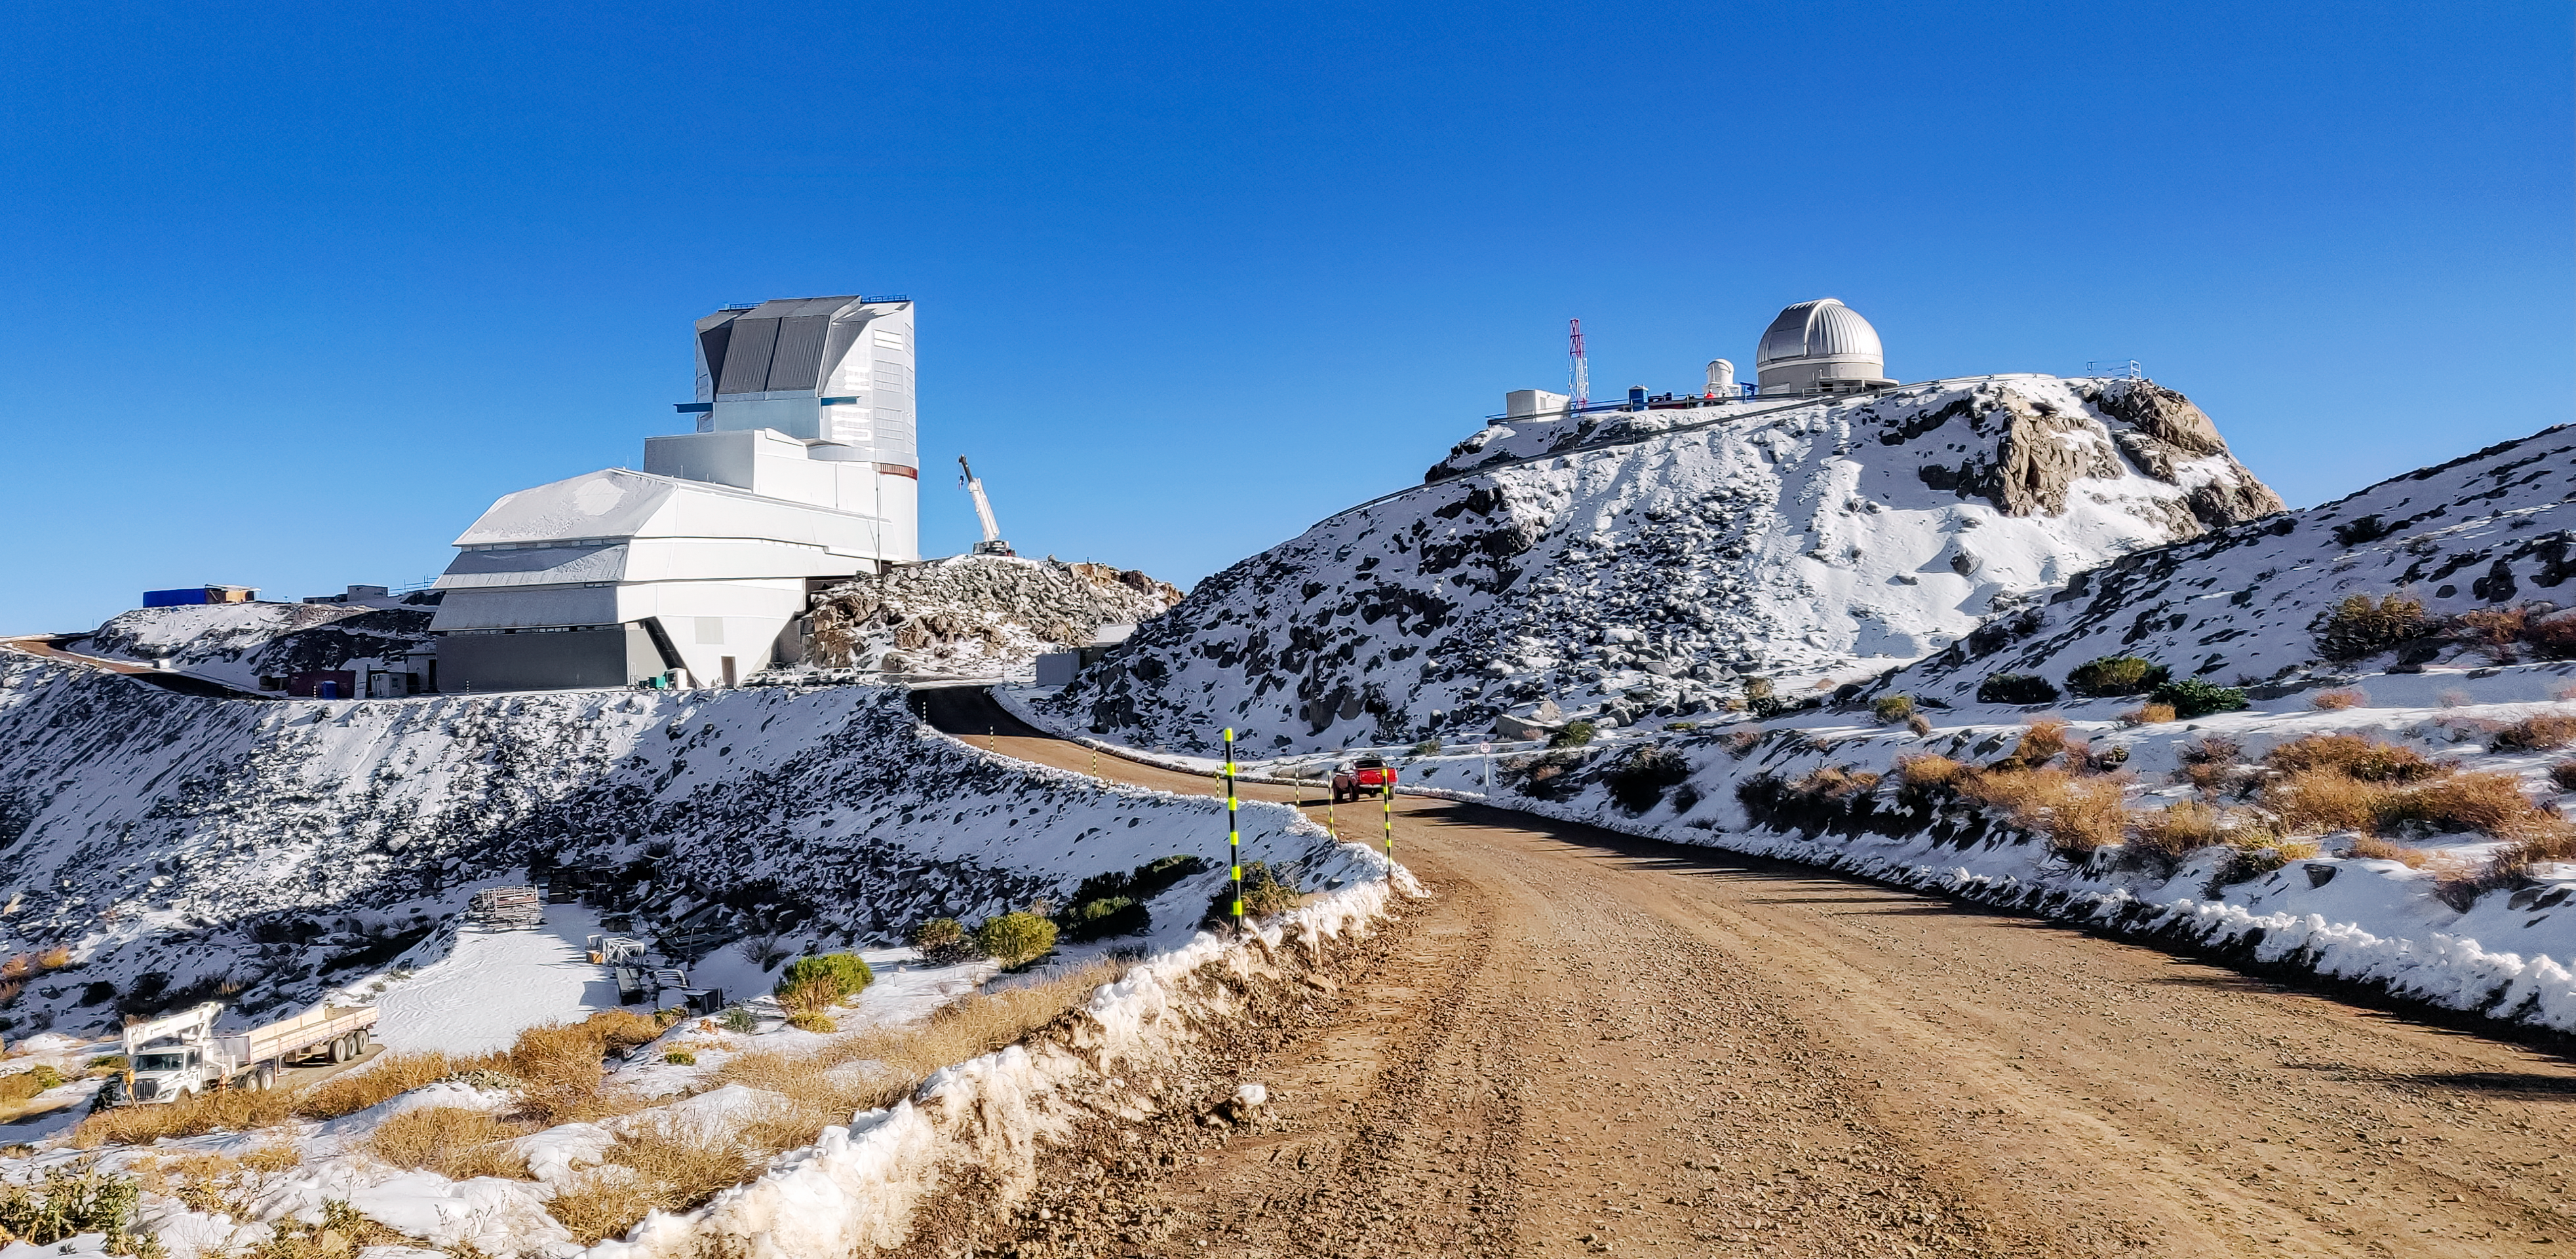

Rubin Winter 2023

Vera C. Rubin Observatory was dusted with snow during a winter storm in July 2023.

Credit: RubinObs/NOIRLab/SLAC/NSF/DOE/AURA/L. Guy